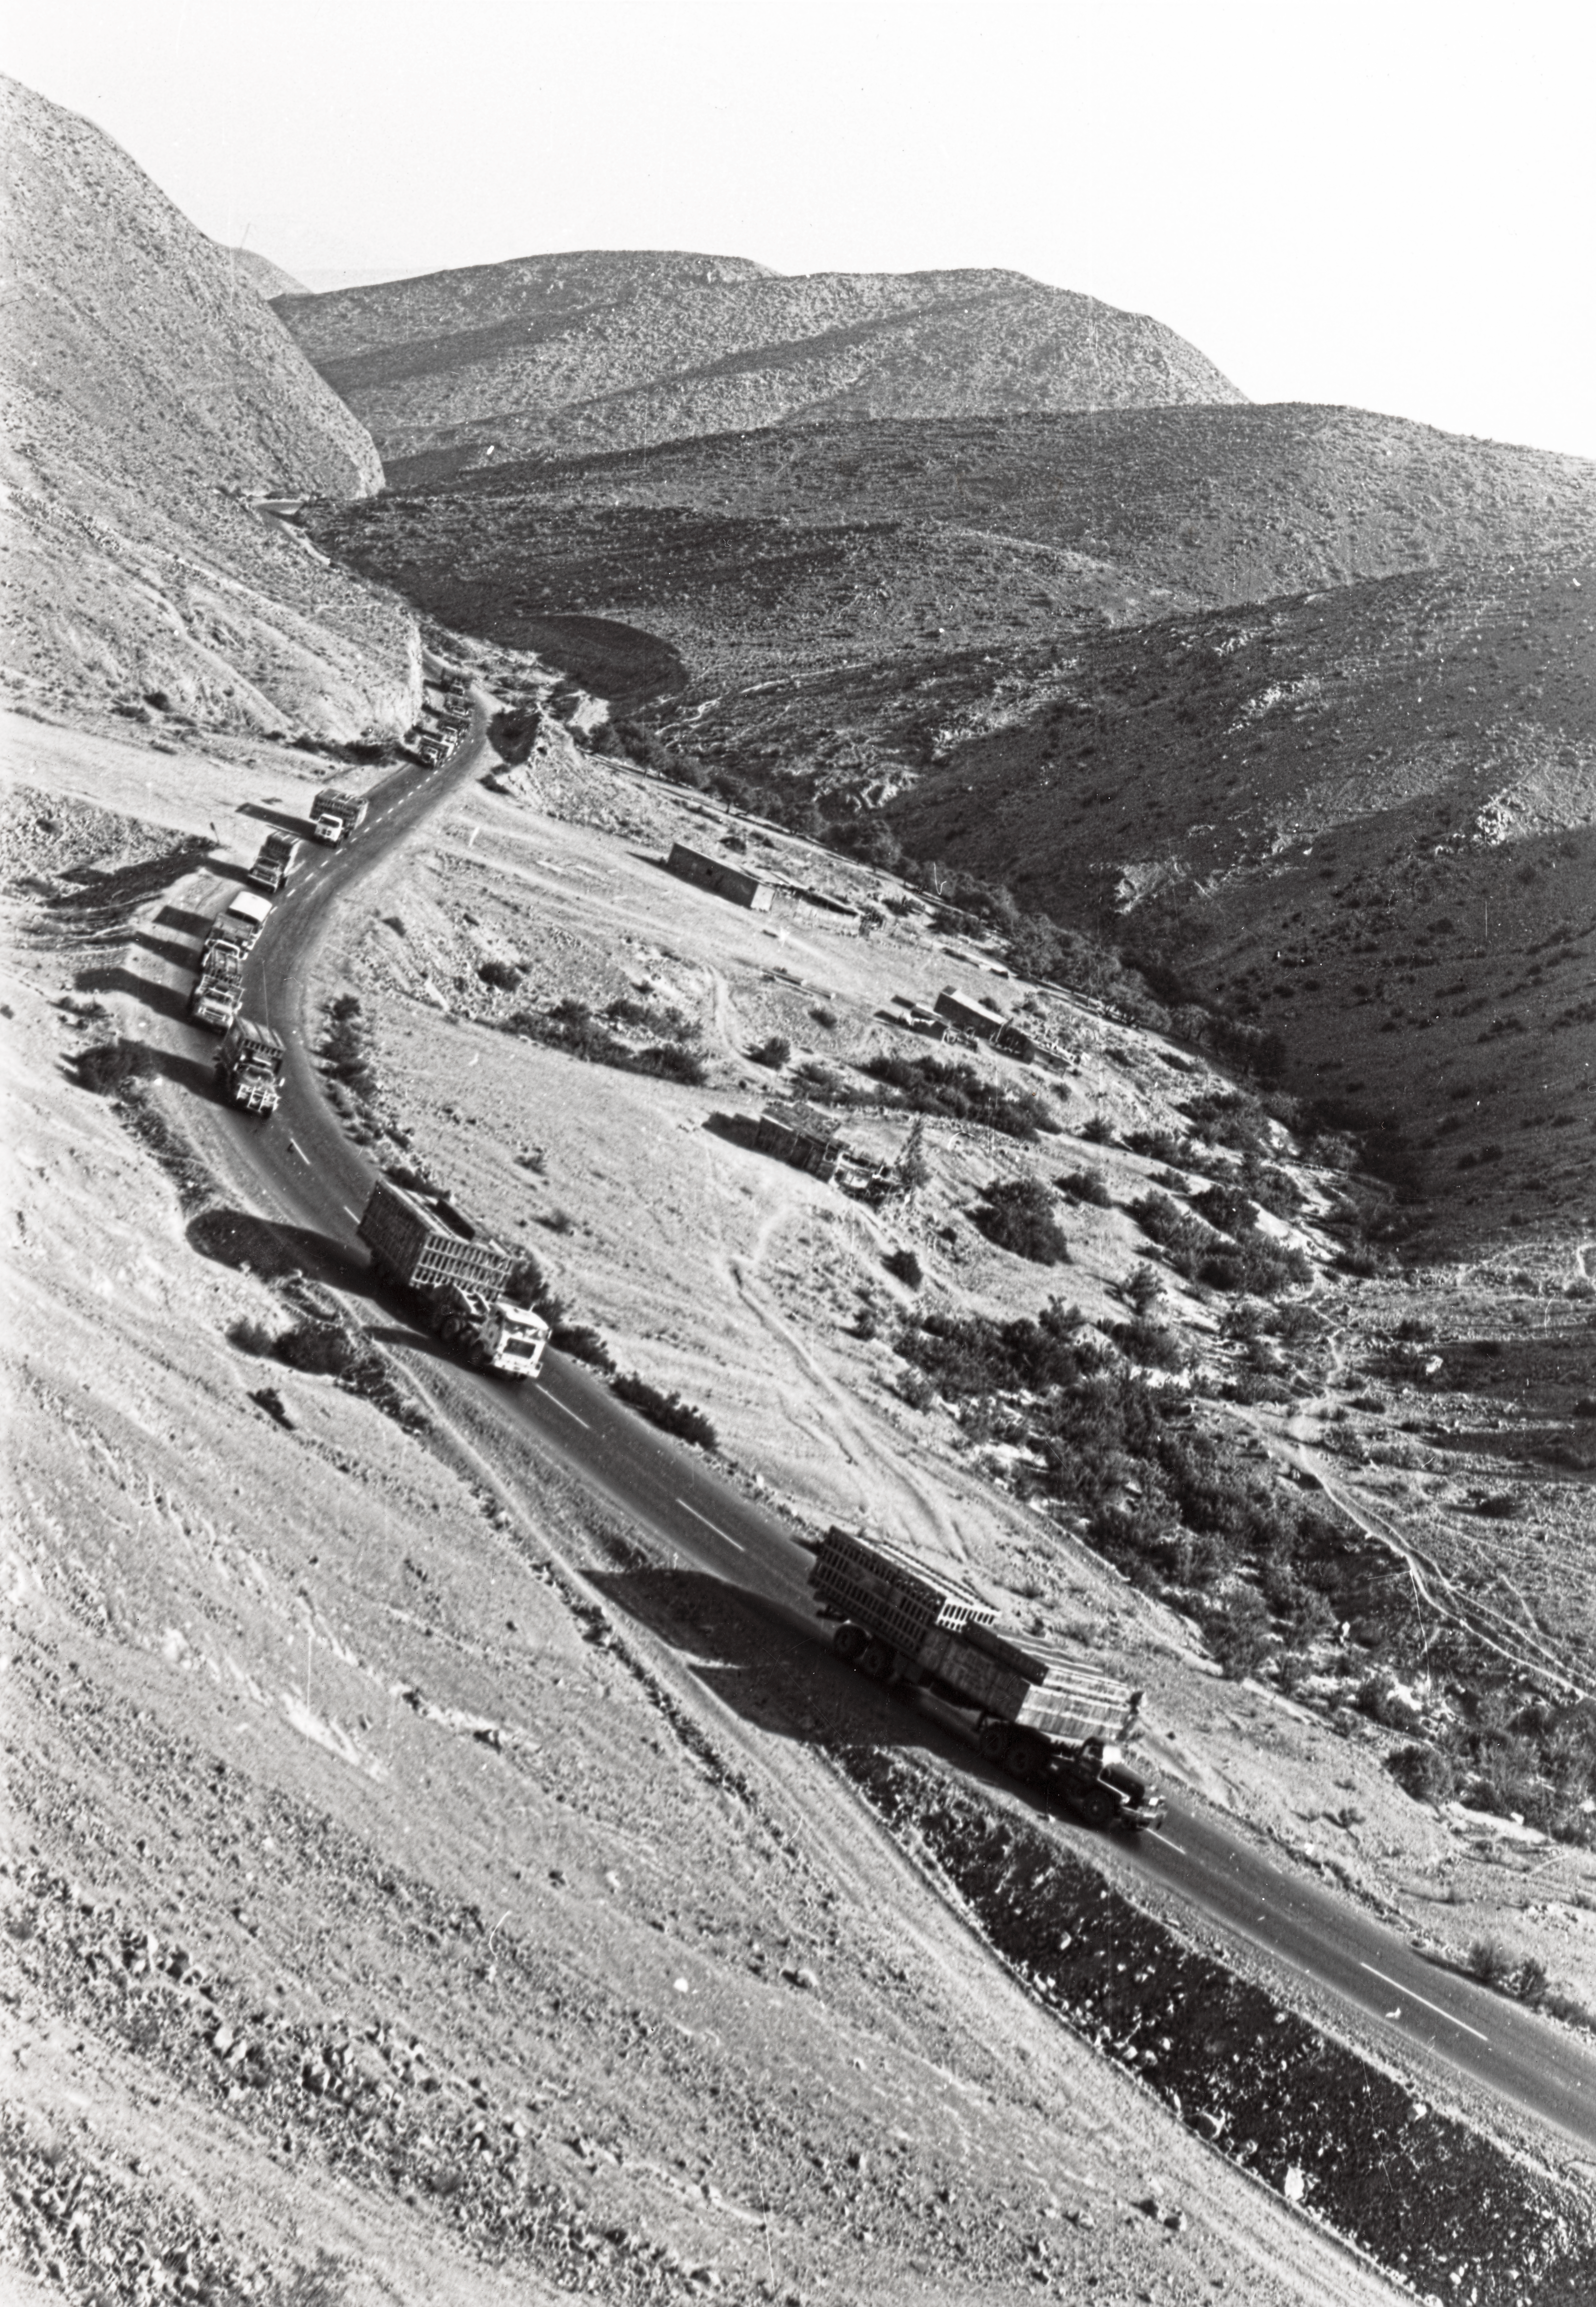

The ESO 3.6-metre telescope

The ESO 3.6-metre telescope, heading to La Silla.

Credit: ESO/S. Laustsen